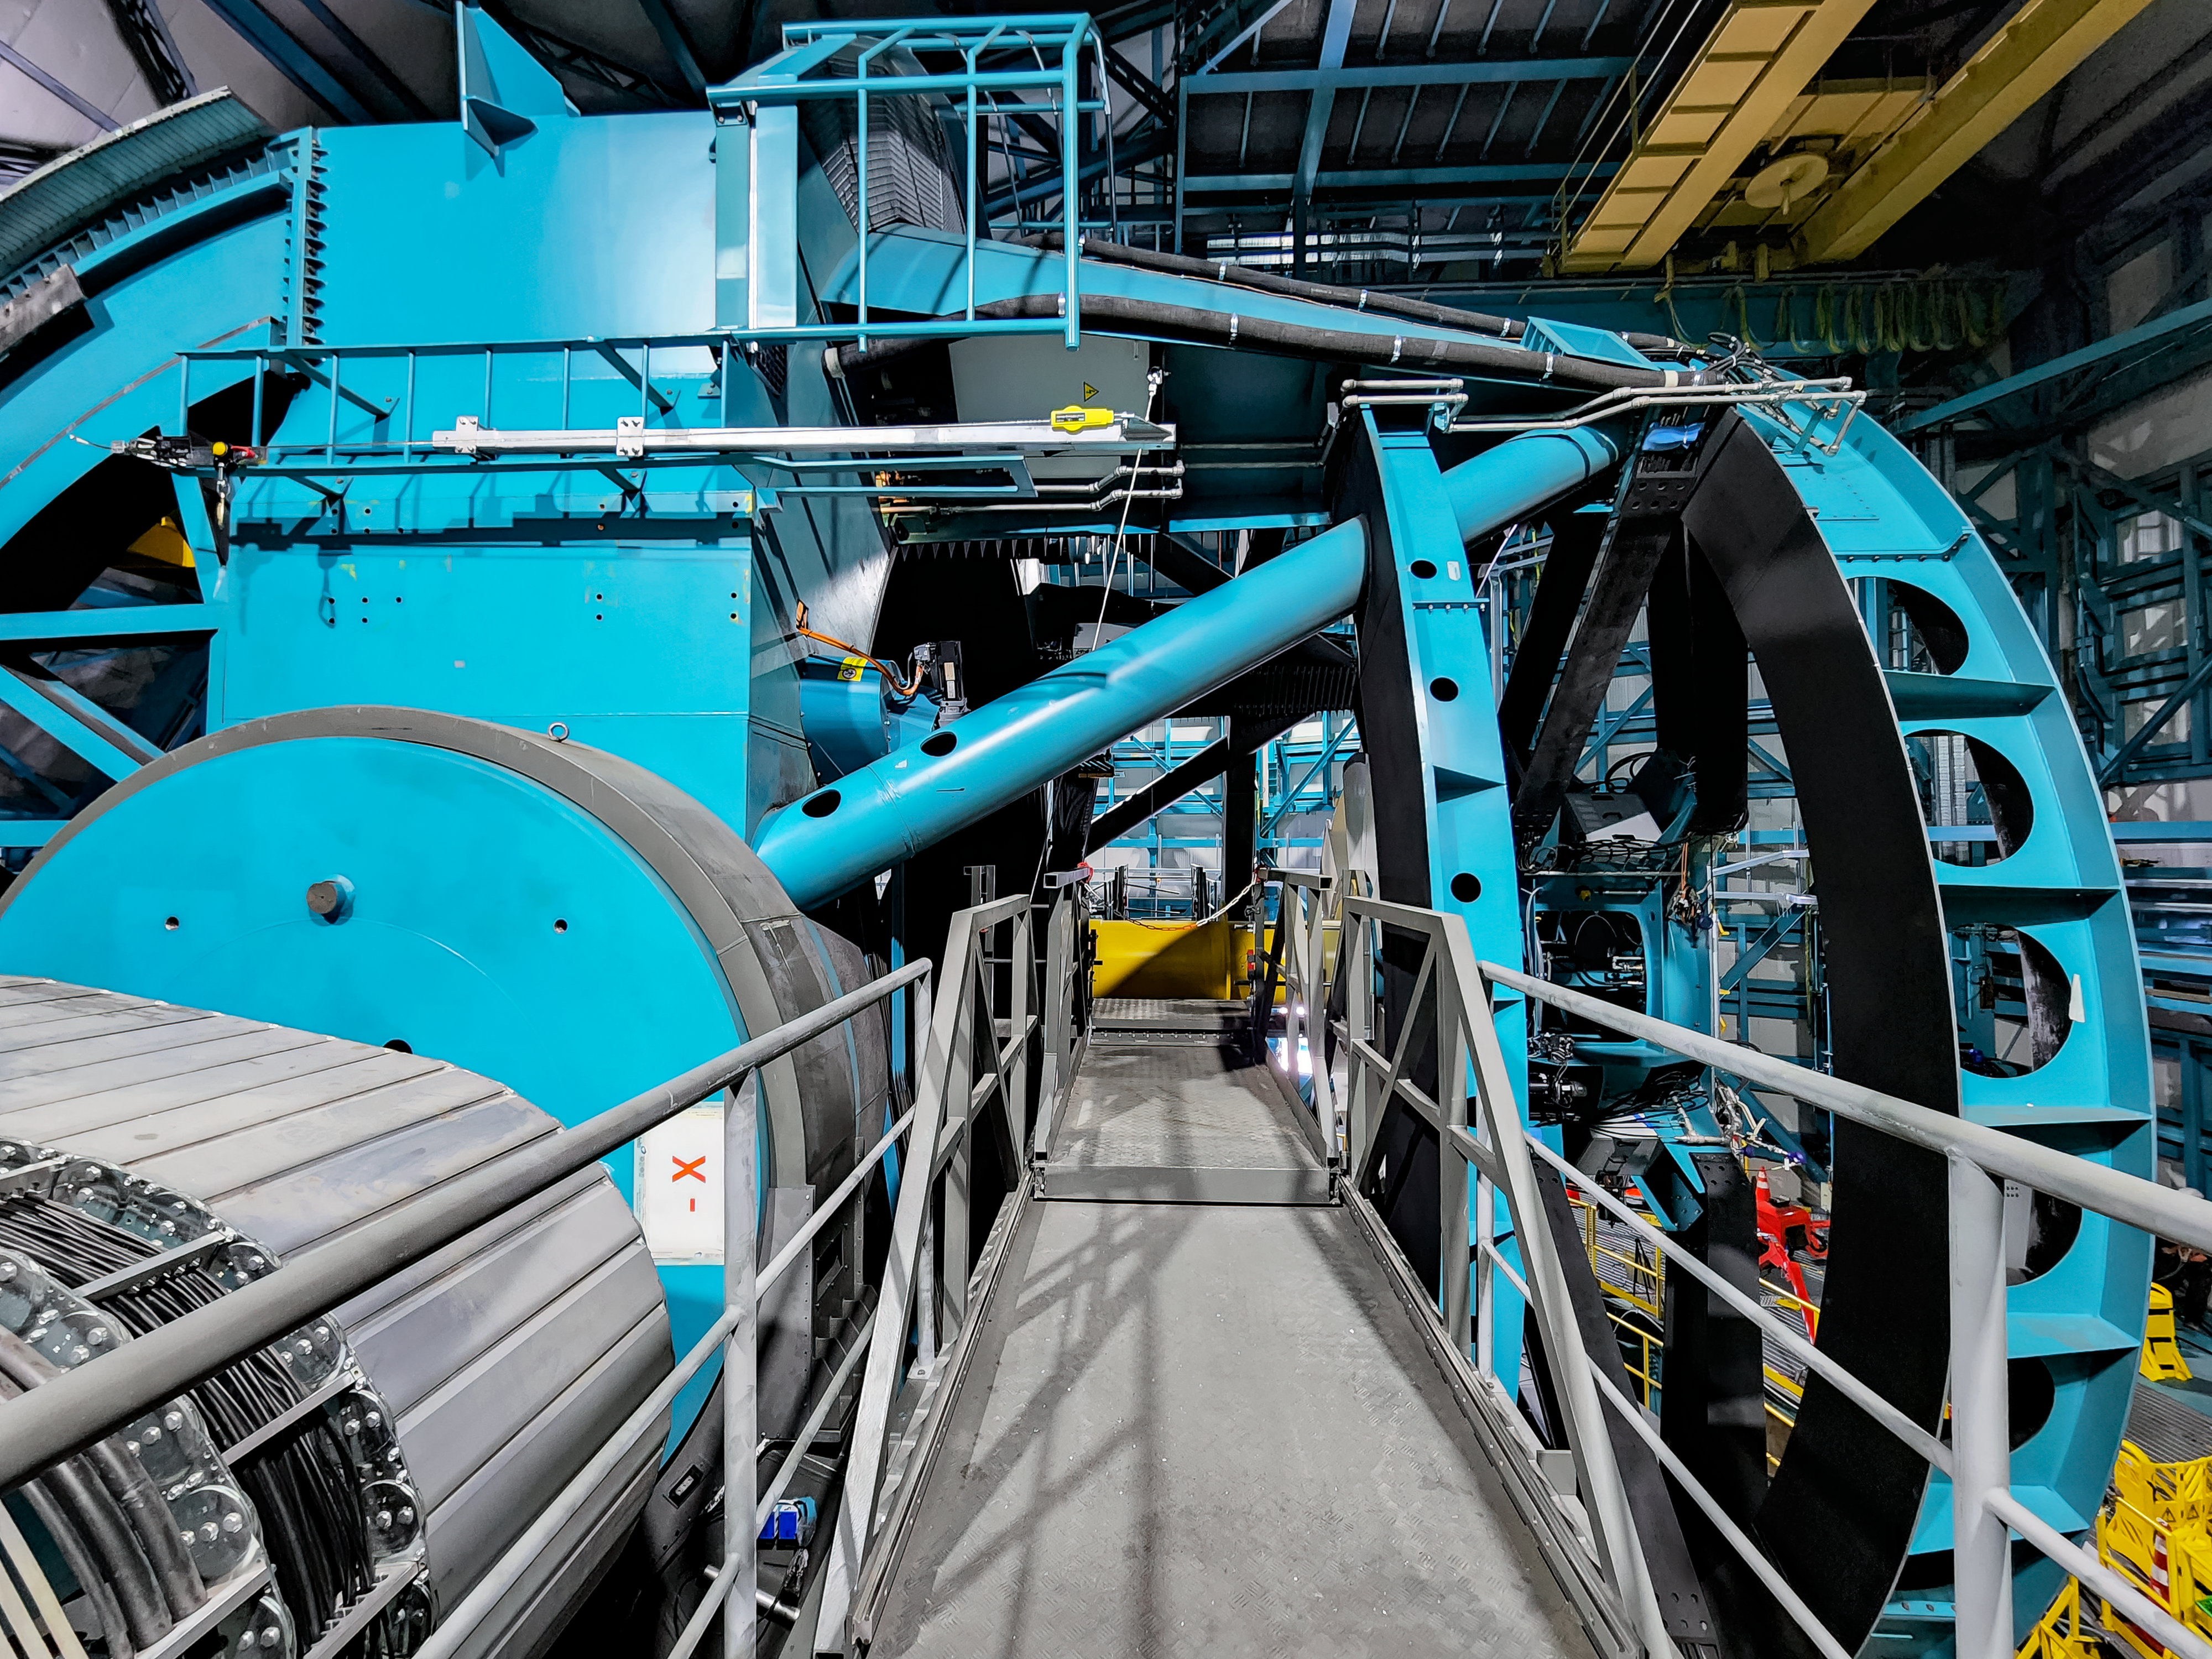

Construction Activity at Rubin Observatory in June 2022

Victor Krabbendam, Project Manager for NSF–DOE Vera C. Rubin Observatory Construction, visited the summit in June 2022. He enjoyed reconnecting with staff members in person and viewing progress made over the last two years. Previously, travel to Chile and the summit was restricted to essential personnel.

Credit: RubinObs/NOIRLab/SLAC/NSF/DOE/AURA